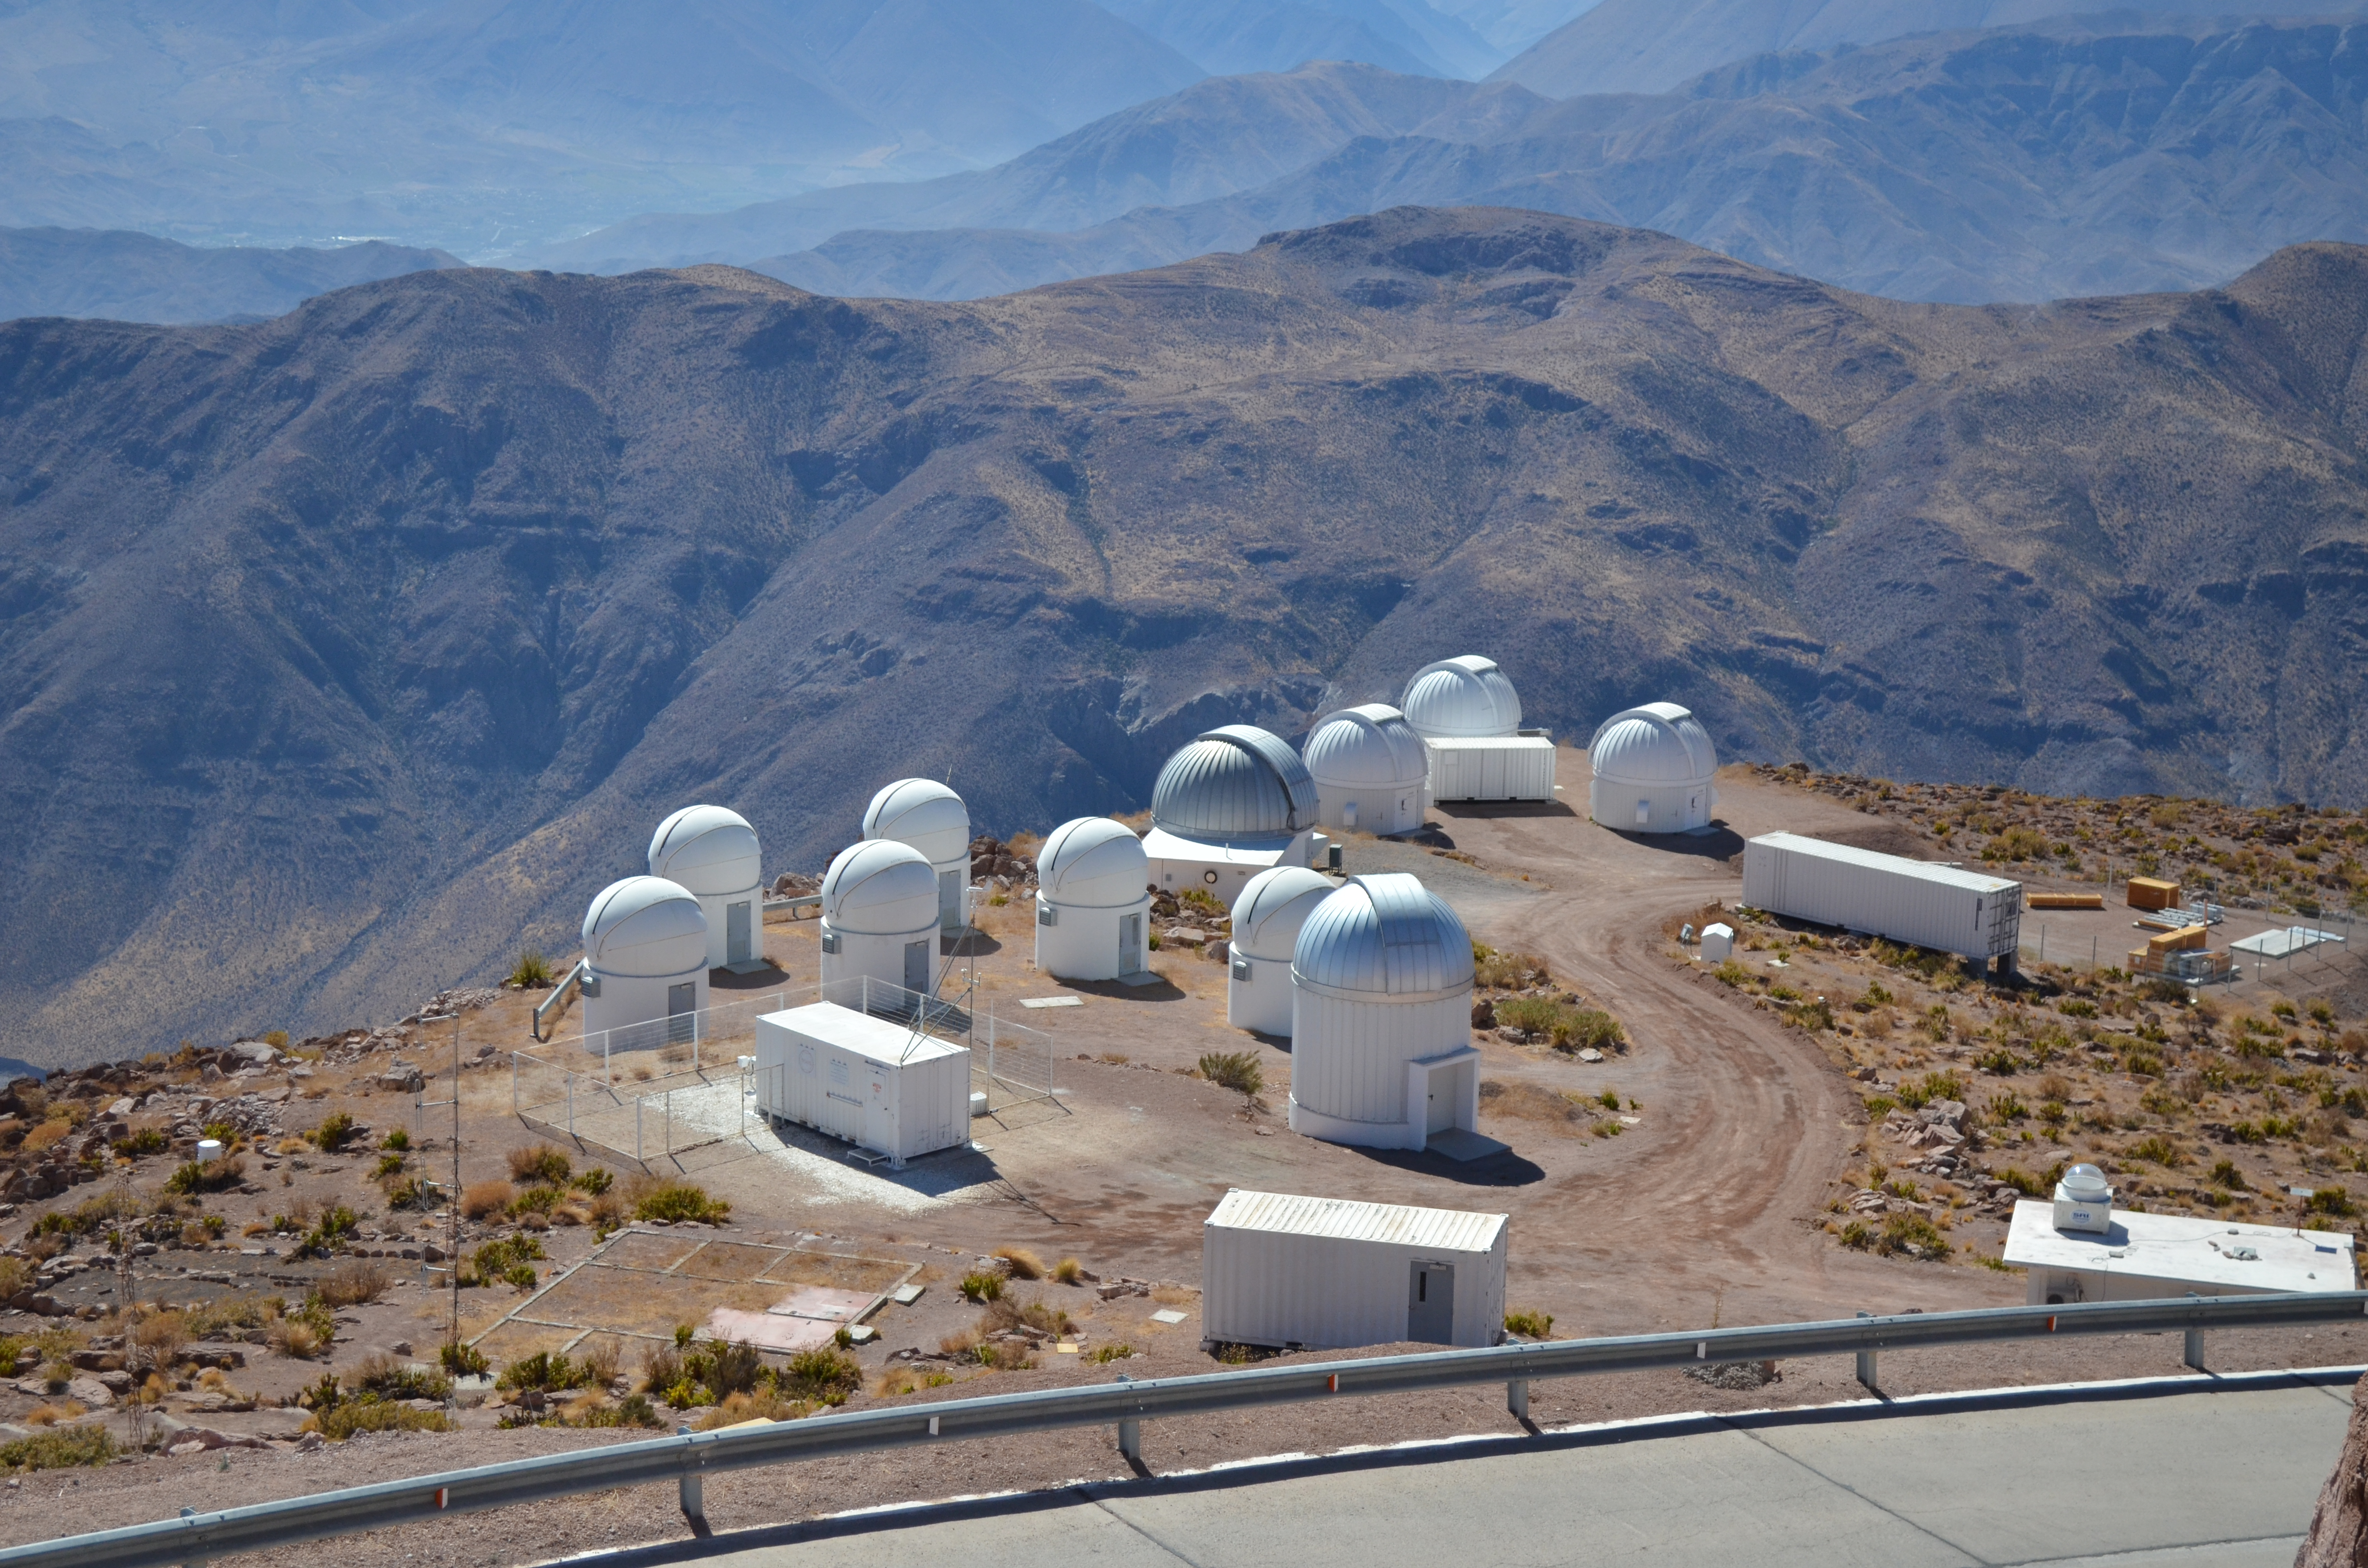

Cerro Tololo Inter-American Observatory

Cerro Tololo Inter-American Observatory.

Credit: CTIO/NOIRLab/AURA/D. Munizaga